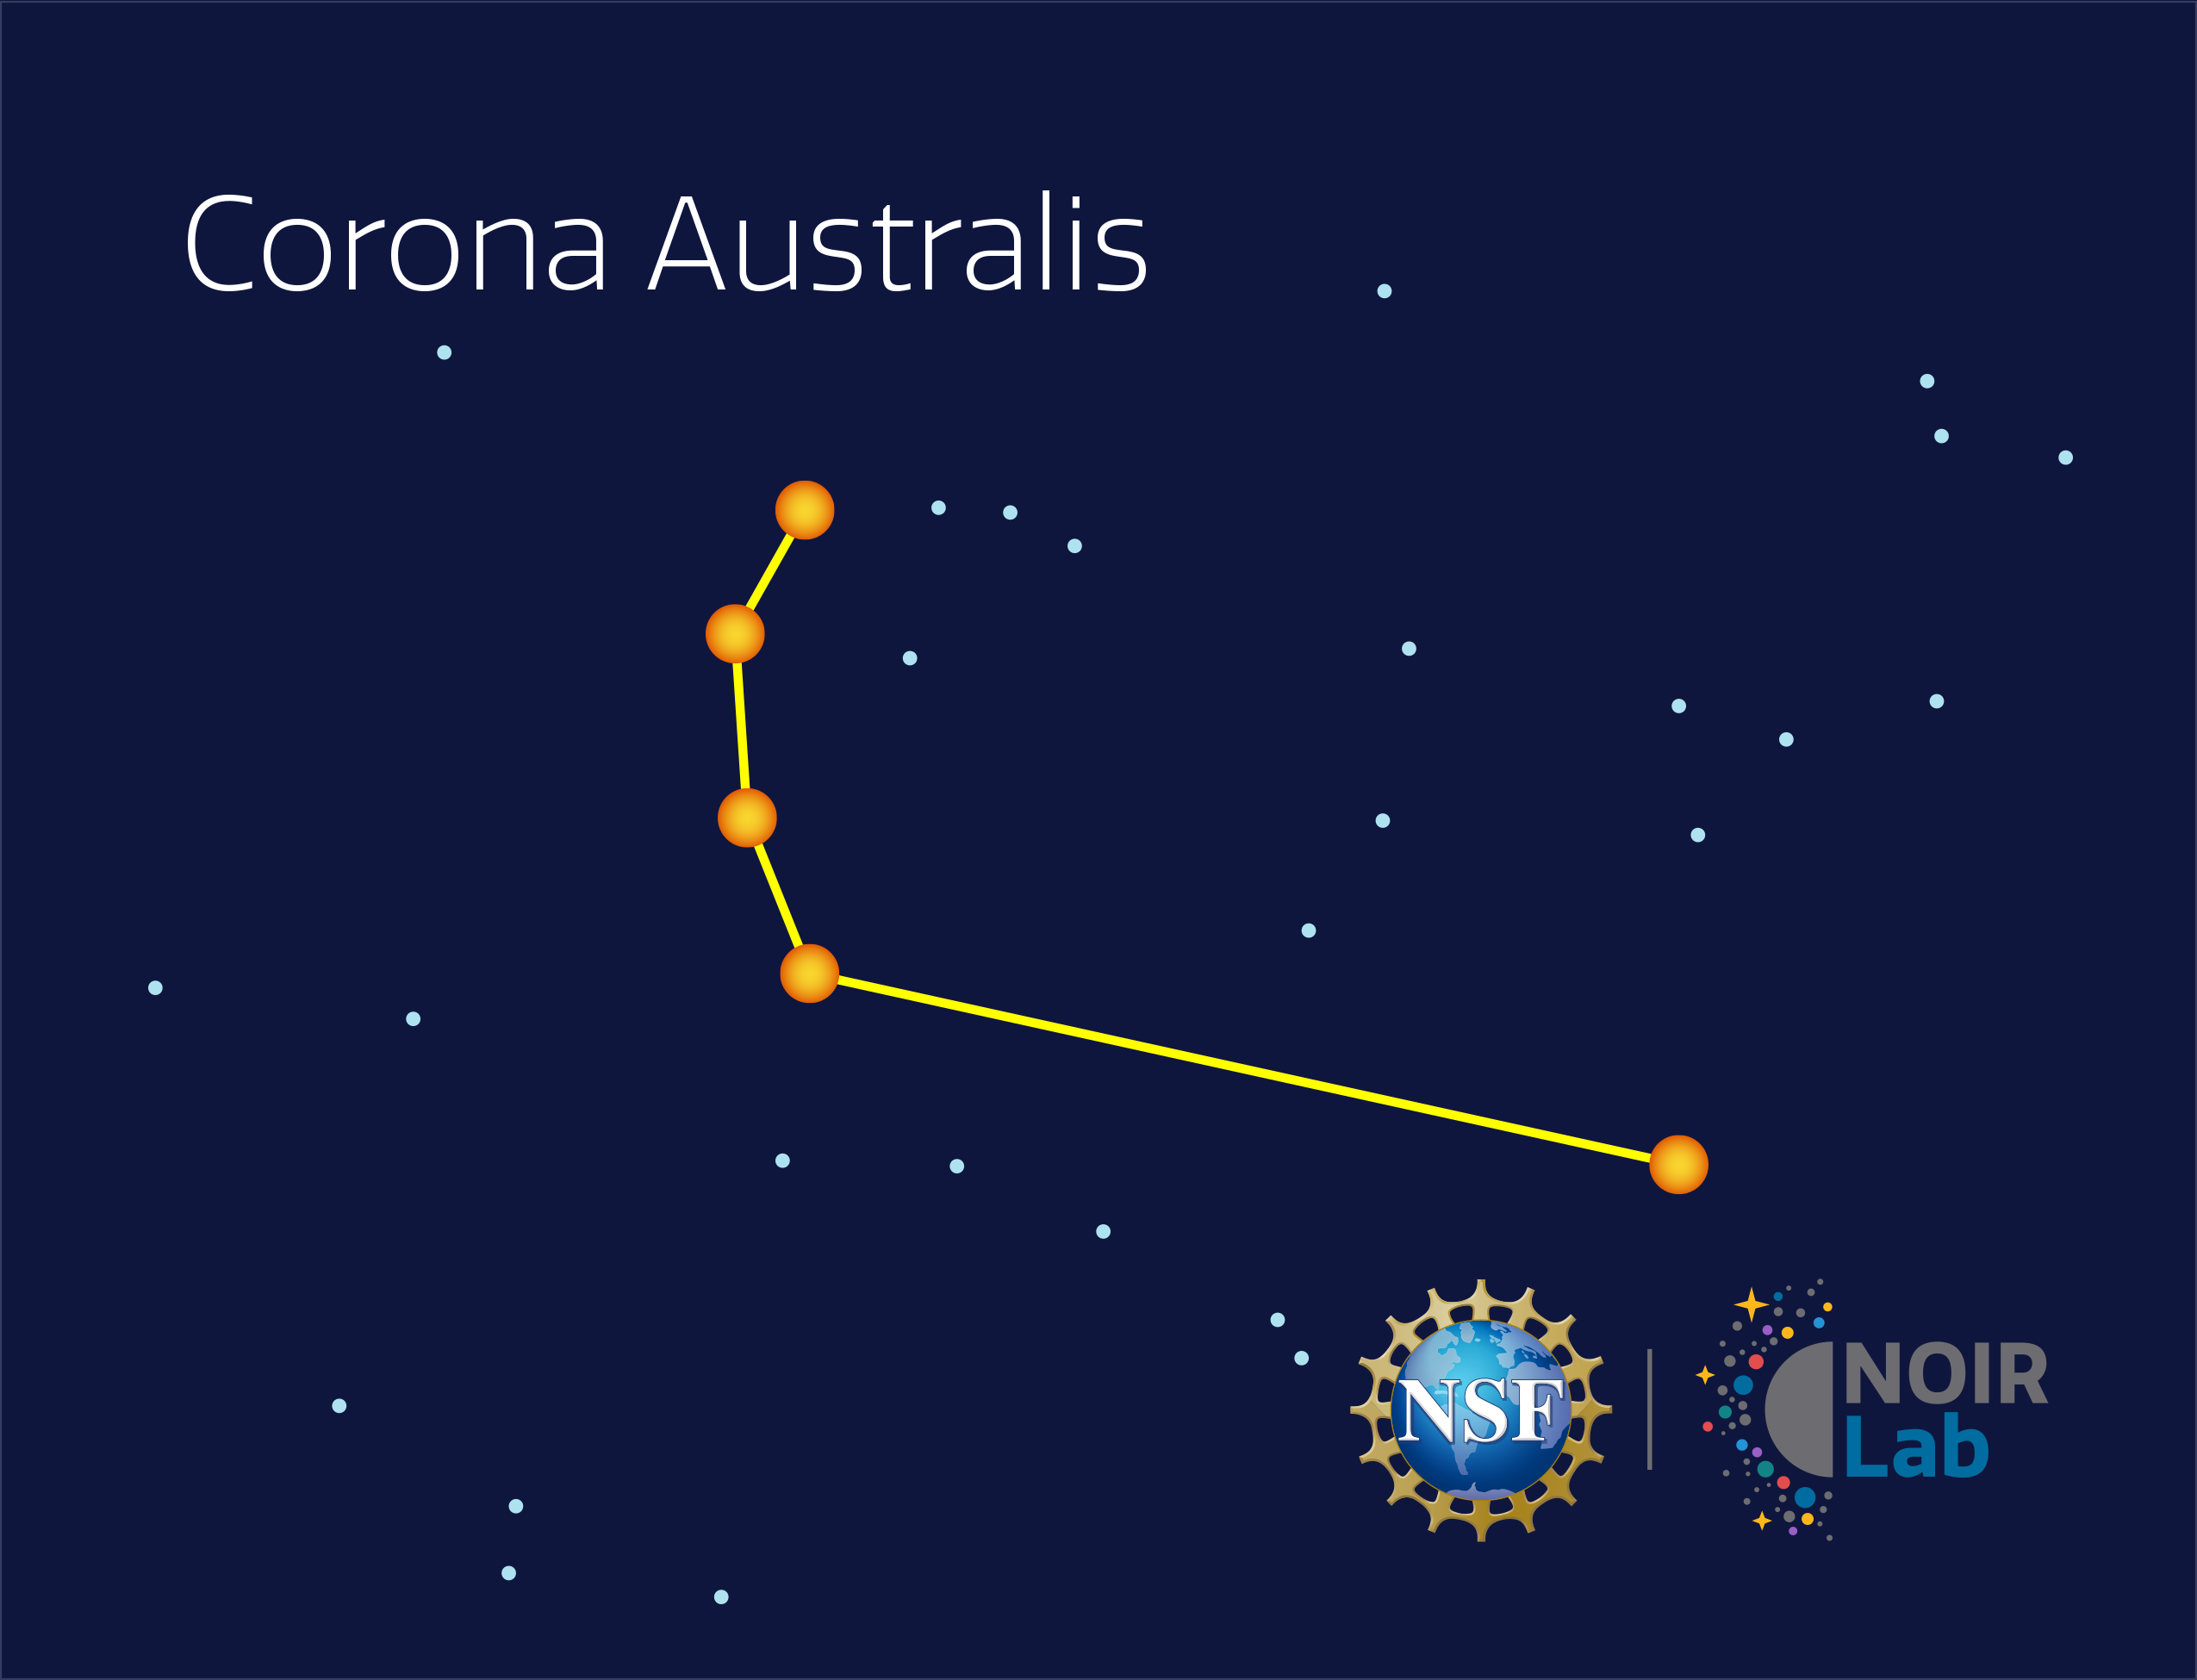

Corona Australis

Credit: NOIRLab